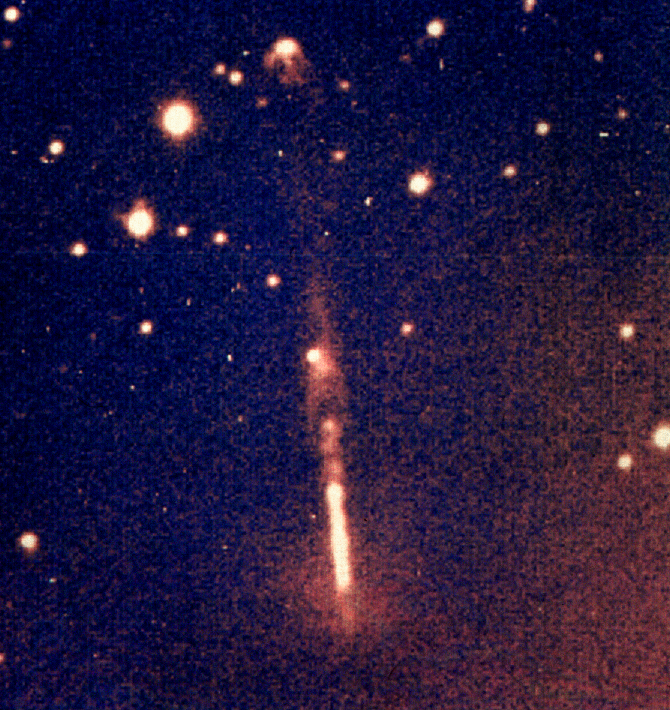

Herbig-Haro object HH111

Herbig-Haro object HH111, imaged with the 3.5-metre ESO New Technology Telescope (NTT) on La Silla.

Credit: ESO